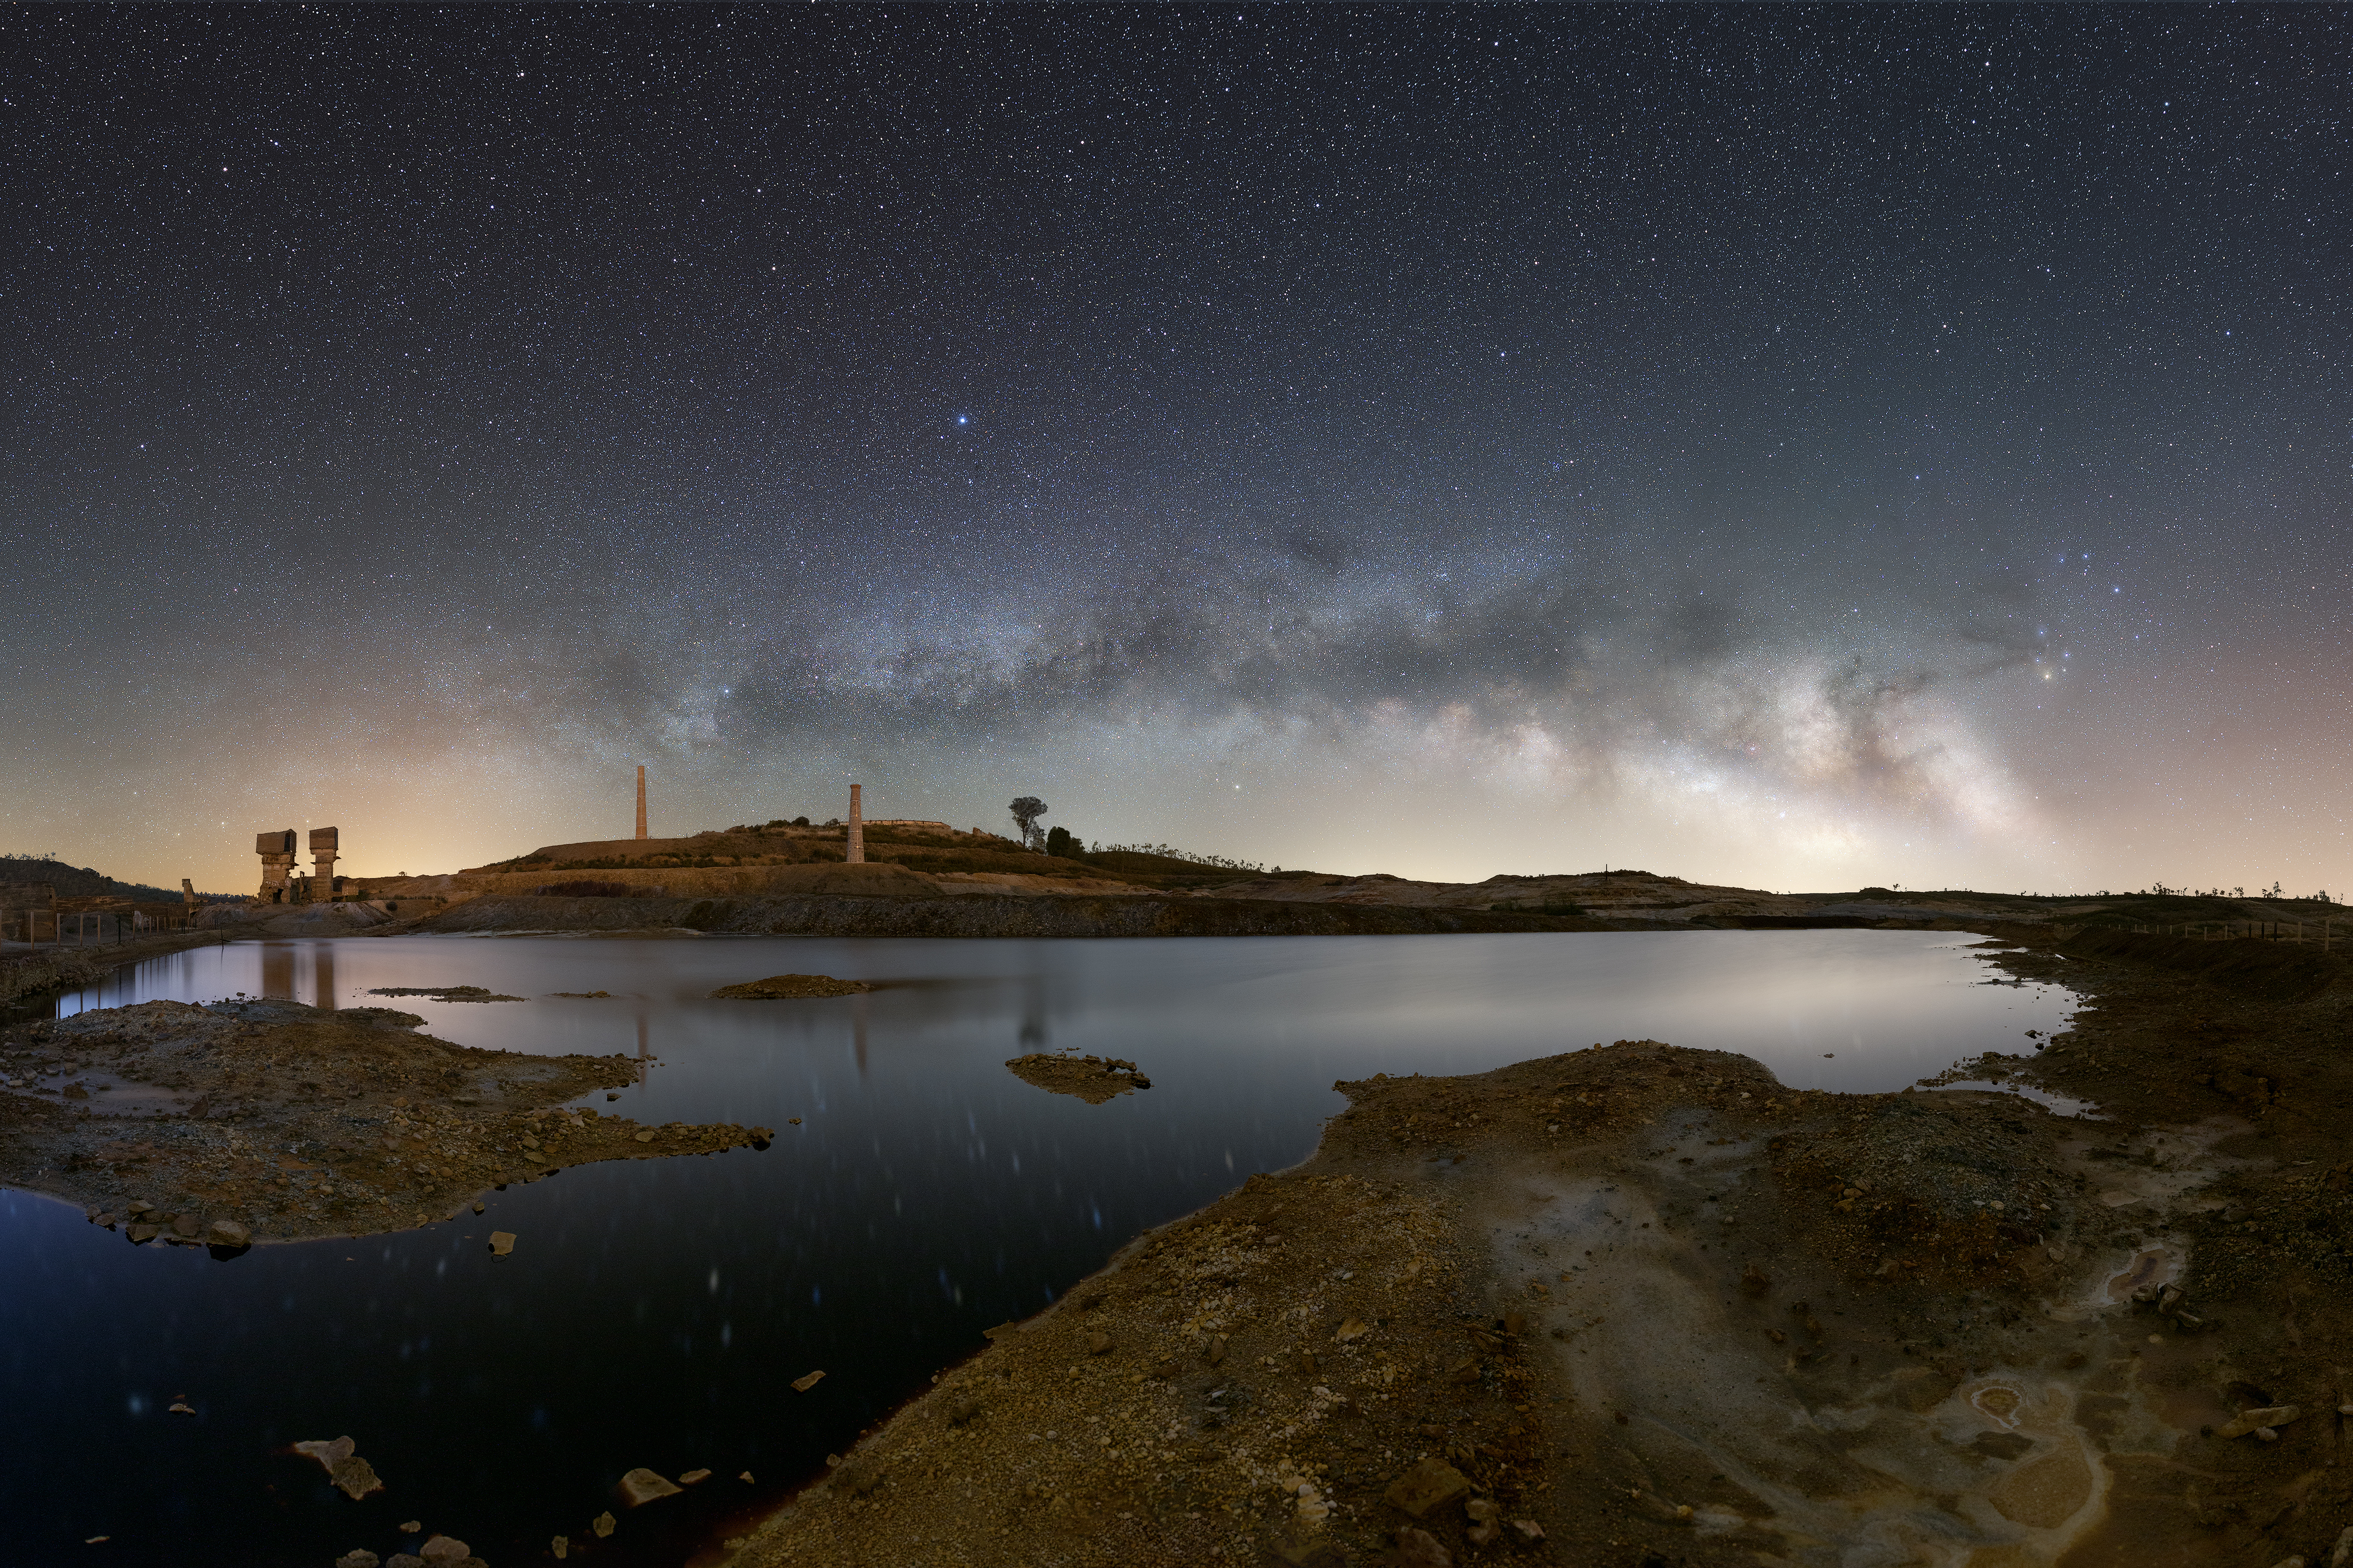

Milky Way over Mina de S. Domingos, Achada do Gamo, in Alentejo, Portugal

The Milky Way over Mina de S. Domingos, Achada do Gamo, in Alentejo, Portugal.

Credit: S. Conceiçao